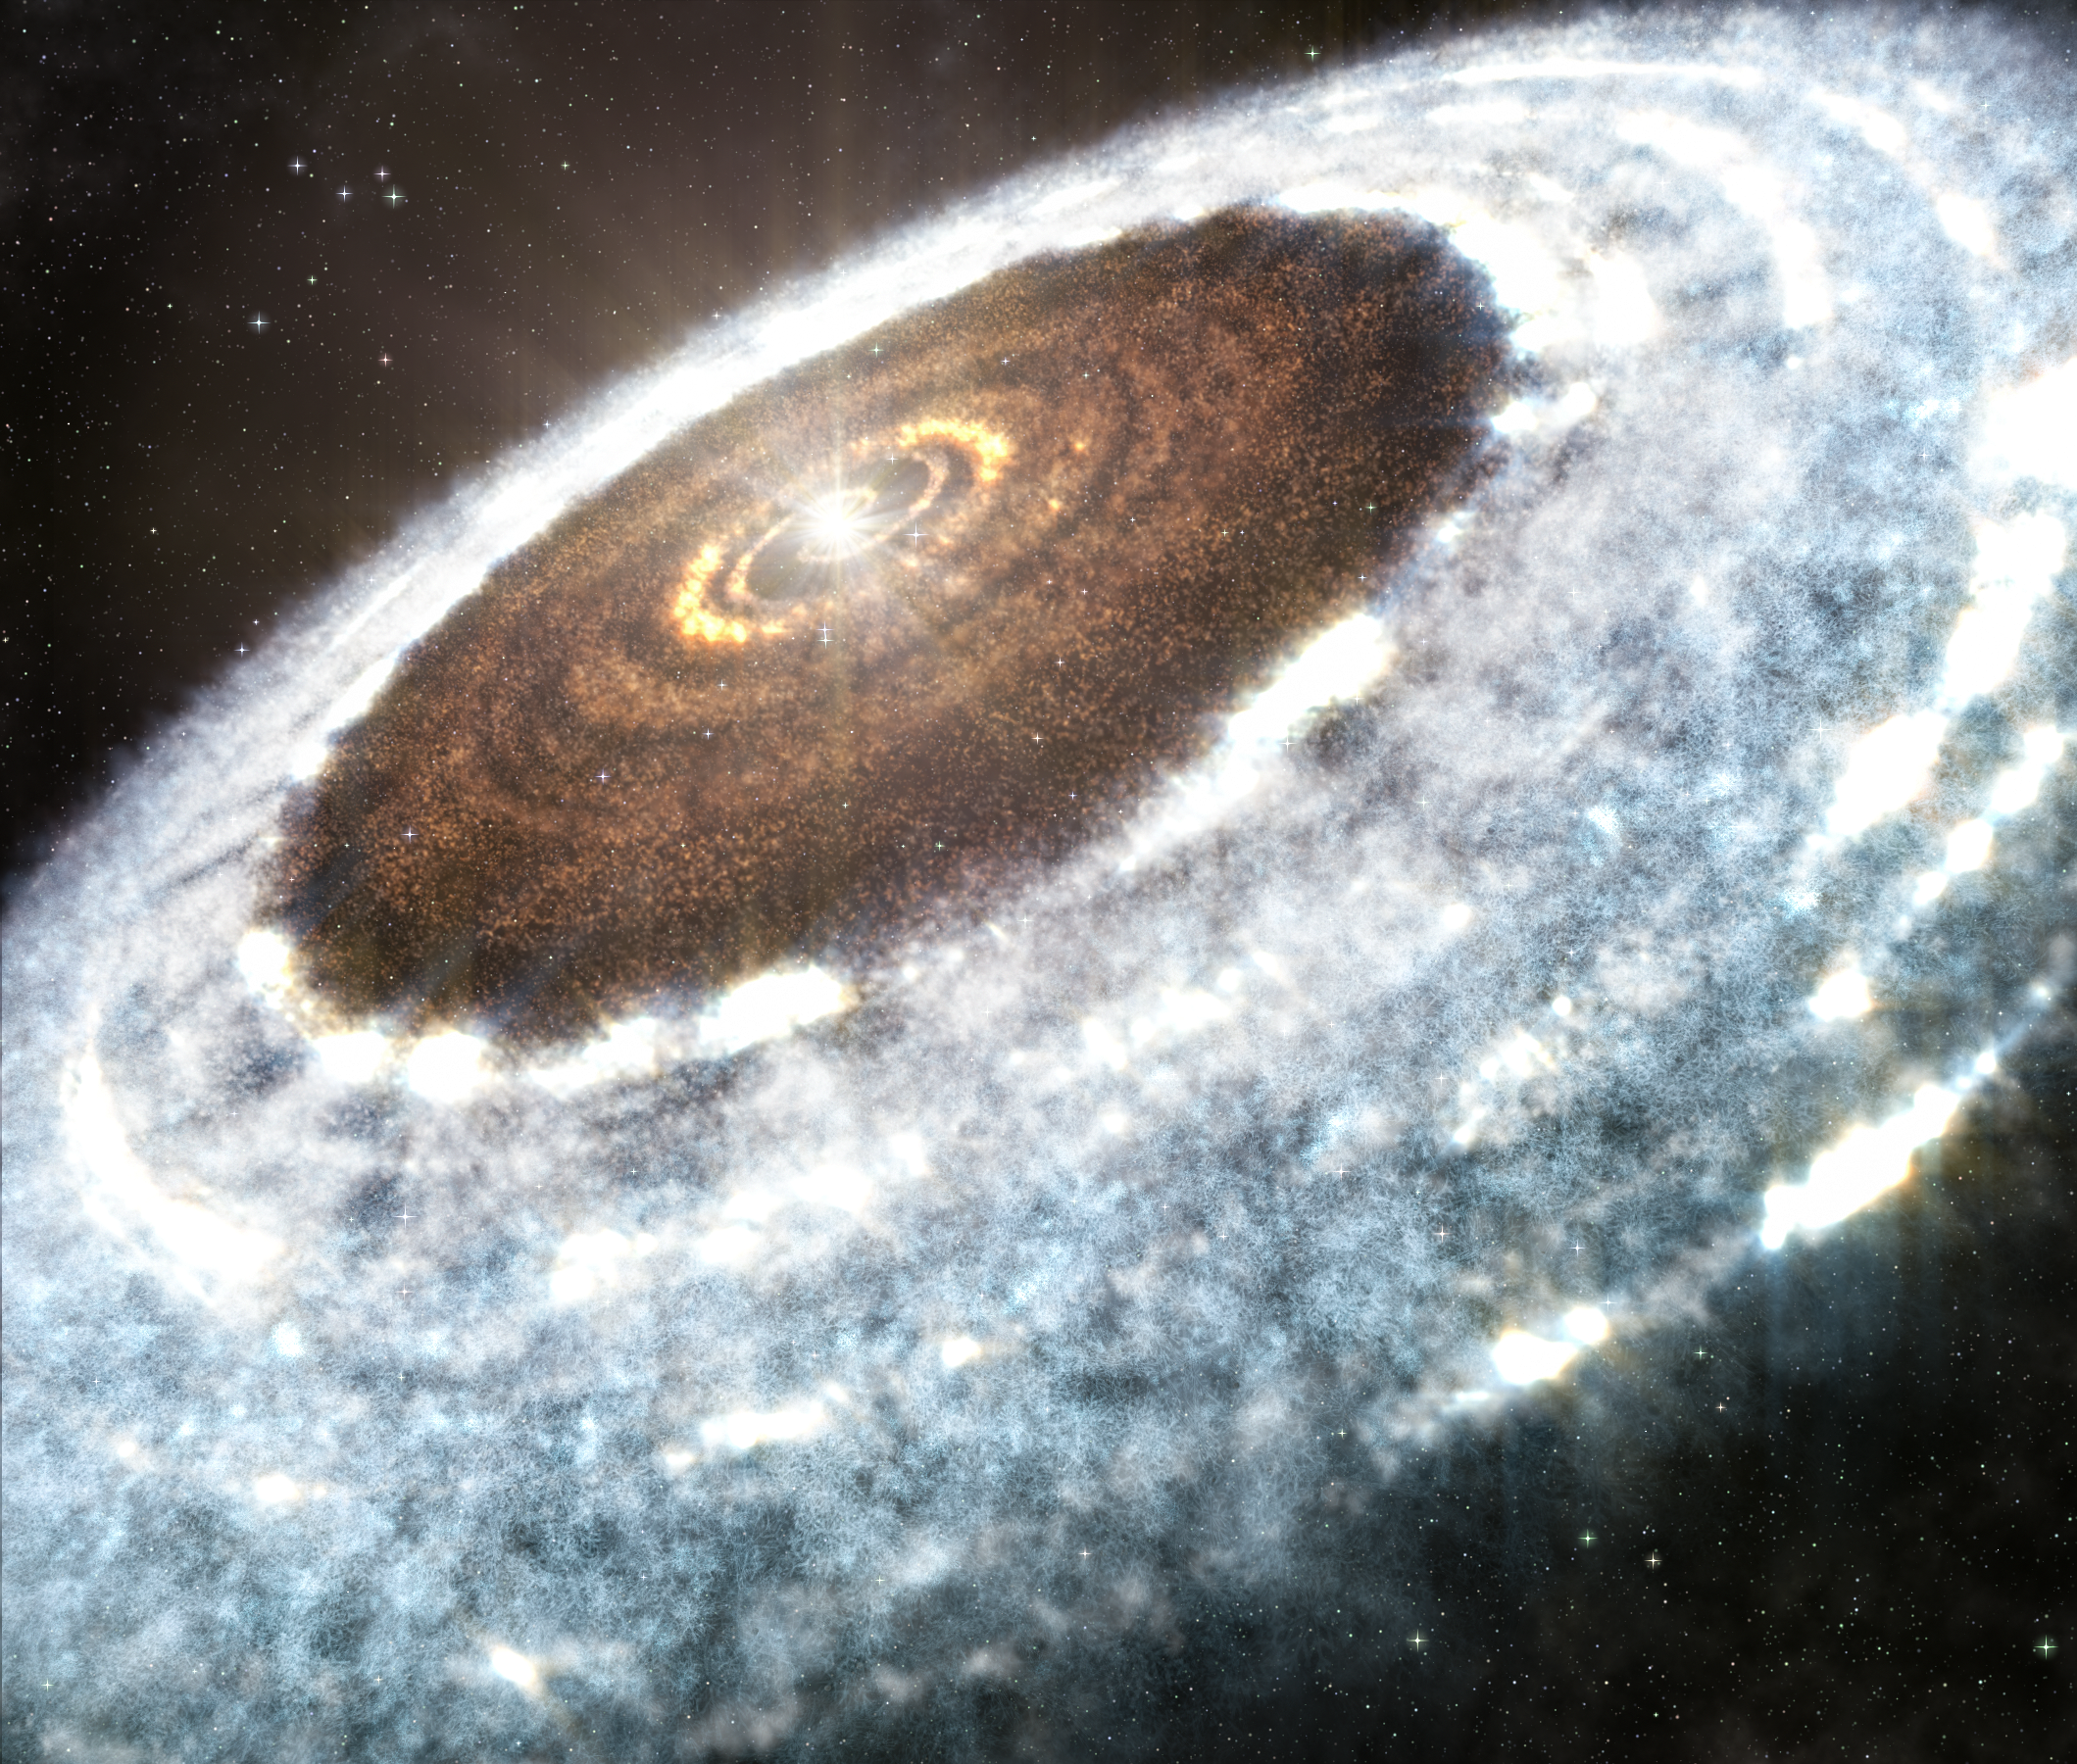

Artist’s impression of the water snowline around the young star V883 Orionis

This artist’s impression of the water snowline around the young star V883 Orionis, as detected with ALMA.

Credit: A. Angelich (NRAO/AUI/NSF)/ALMA (ESO/NAOJ/NRAO)